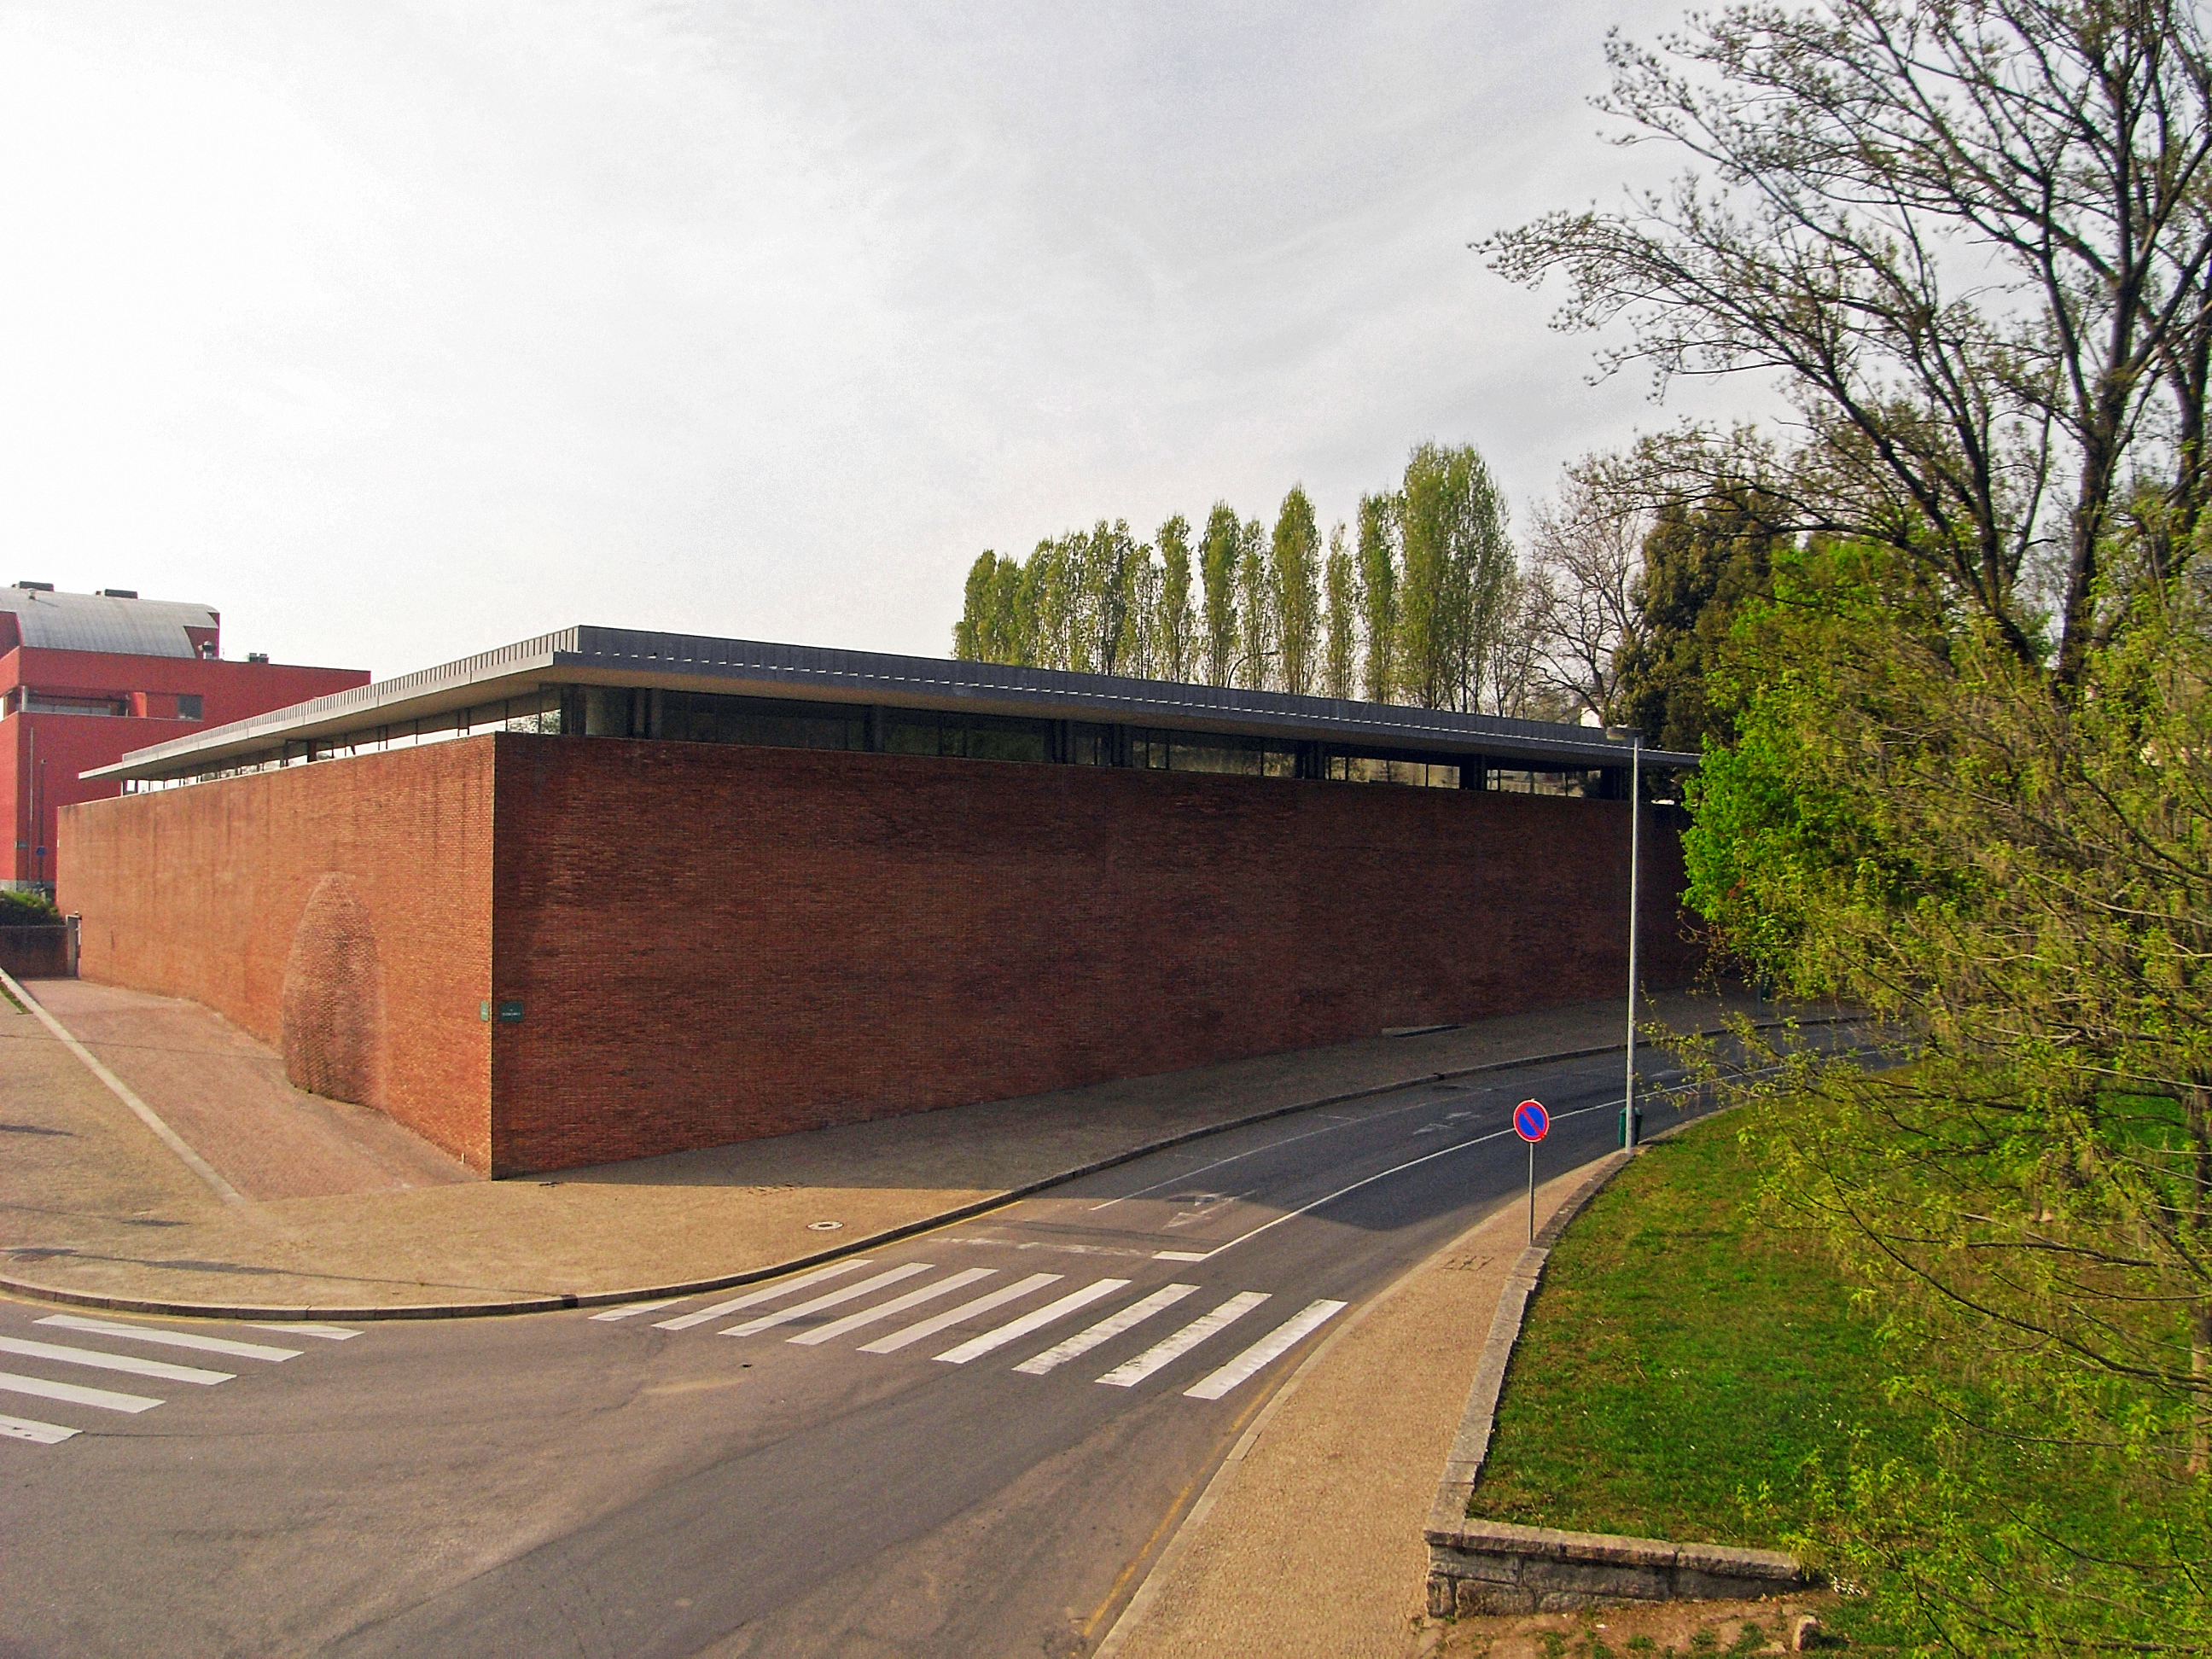

Centro de Astrofísica da Universidade do Porto

The Centro de Astrofísica da Universidade do Porto (CAUP), in Portugal, is an ESO Outreach Partner Organisation. Read more on: http://www.eso.org/public/outreach/partnerships/organisations.html

Credit: CAUP